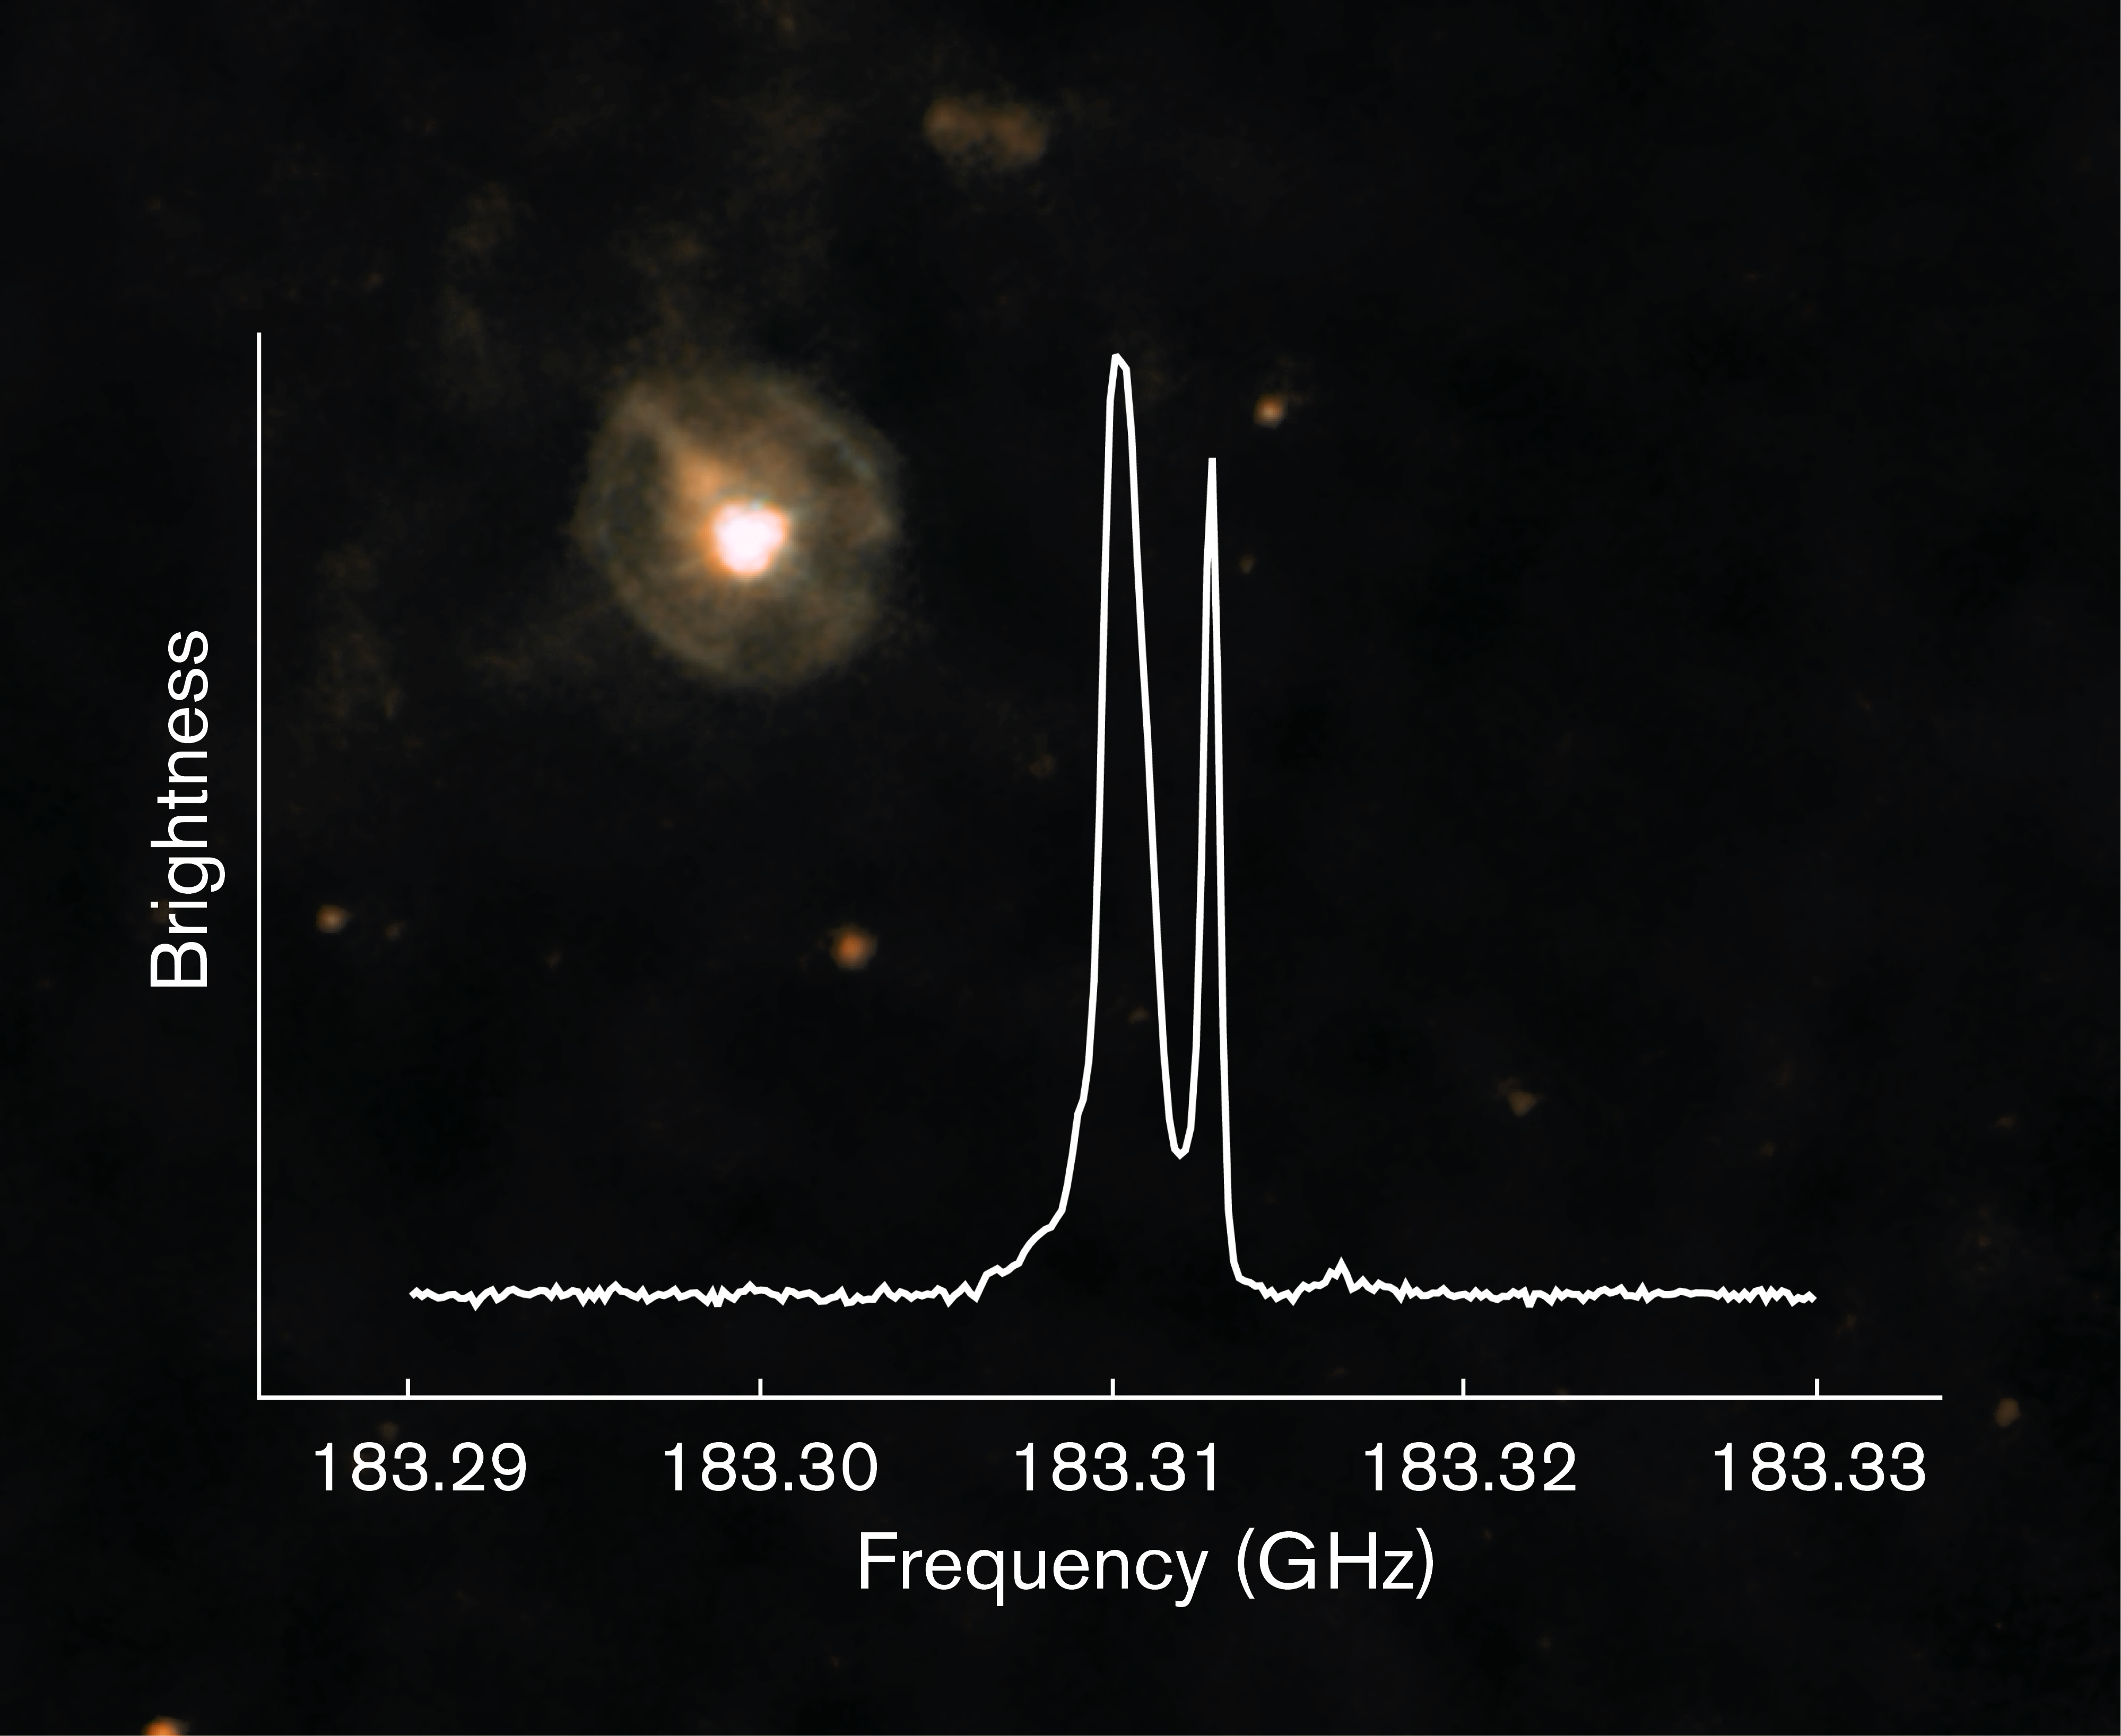

Observations of the star W Hydrae using SEPIA

A new instrument attached to the 12-metre Atacama Pathfinder Experiment (APEX) telescope at 5000 metres above sea level in the Chilean Andes is opening up a previously unexplored window on the Universe. The Swedish–ESO PI receiver for APEX (SEPIA) will detect the faint signals from water and other molecules within the Milky Way, other nearby galaxies and the early Universe.

Some of the first data from SEPIA showed clear signatures of water close to the red giant star W Hydrae, around 300 light years from Earth. Here we see a combination of images taken by the PACS camera on ESA's Herschel Space Observatory. The graph shows SEPIA's detection of warm water vapour (around 0–250 degrees Celsius) in the dense stellar wind that surrounds W Hya. Scientists hope to use data like this to trace how old and dying stars return their material to the interstellar medium.

Credit: ESO/ESA/Herschel/MESS (Mass-loss of Evolved StarS) programme/N. Cox & F.Kerschbaum (background); W. Vlemmings, E. De Beck and E. Humphreys (spectrum)